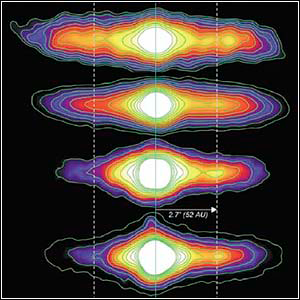

NOAO-NSO Newsletter

Credit: Gemini Observatory, University of Florida/C. Telesco and AURA